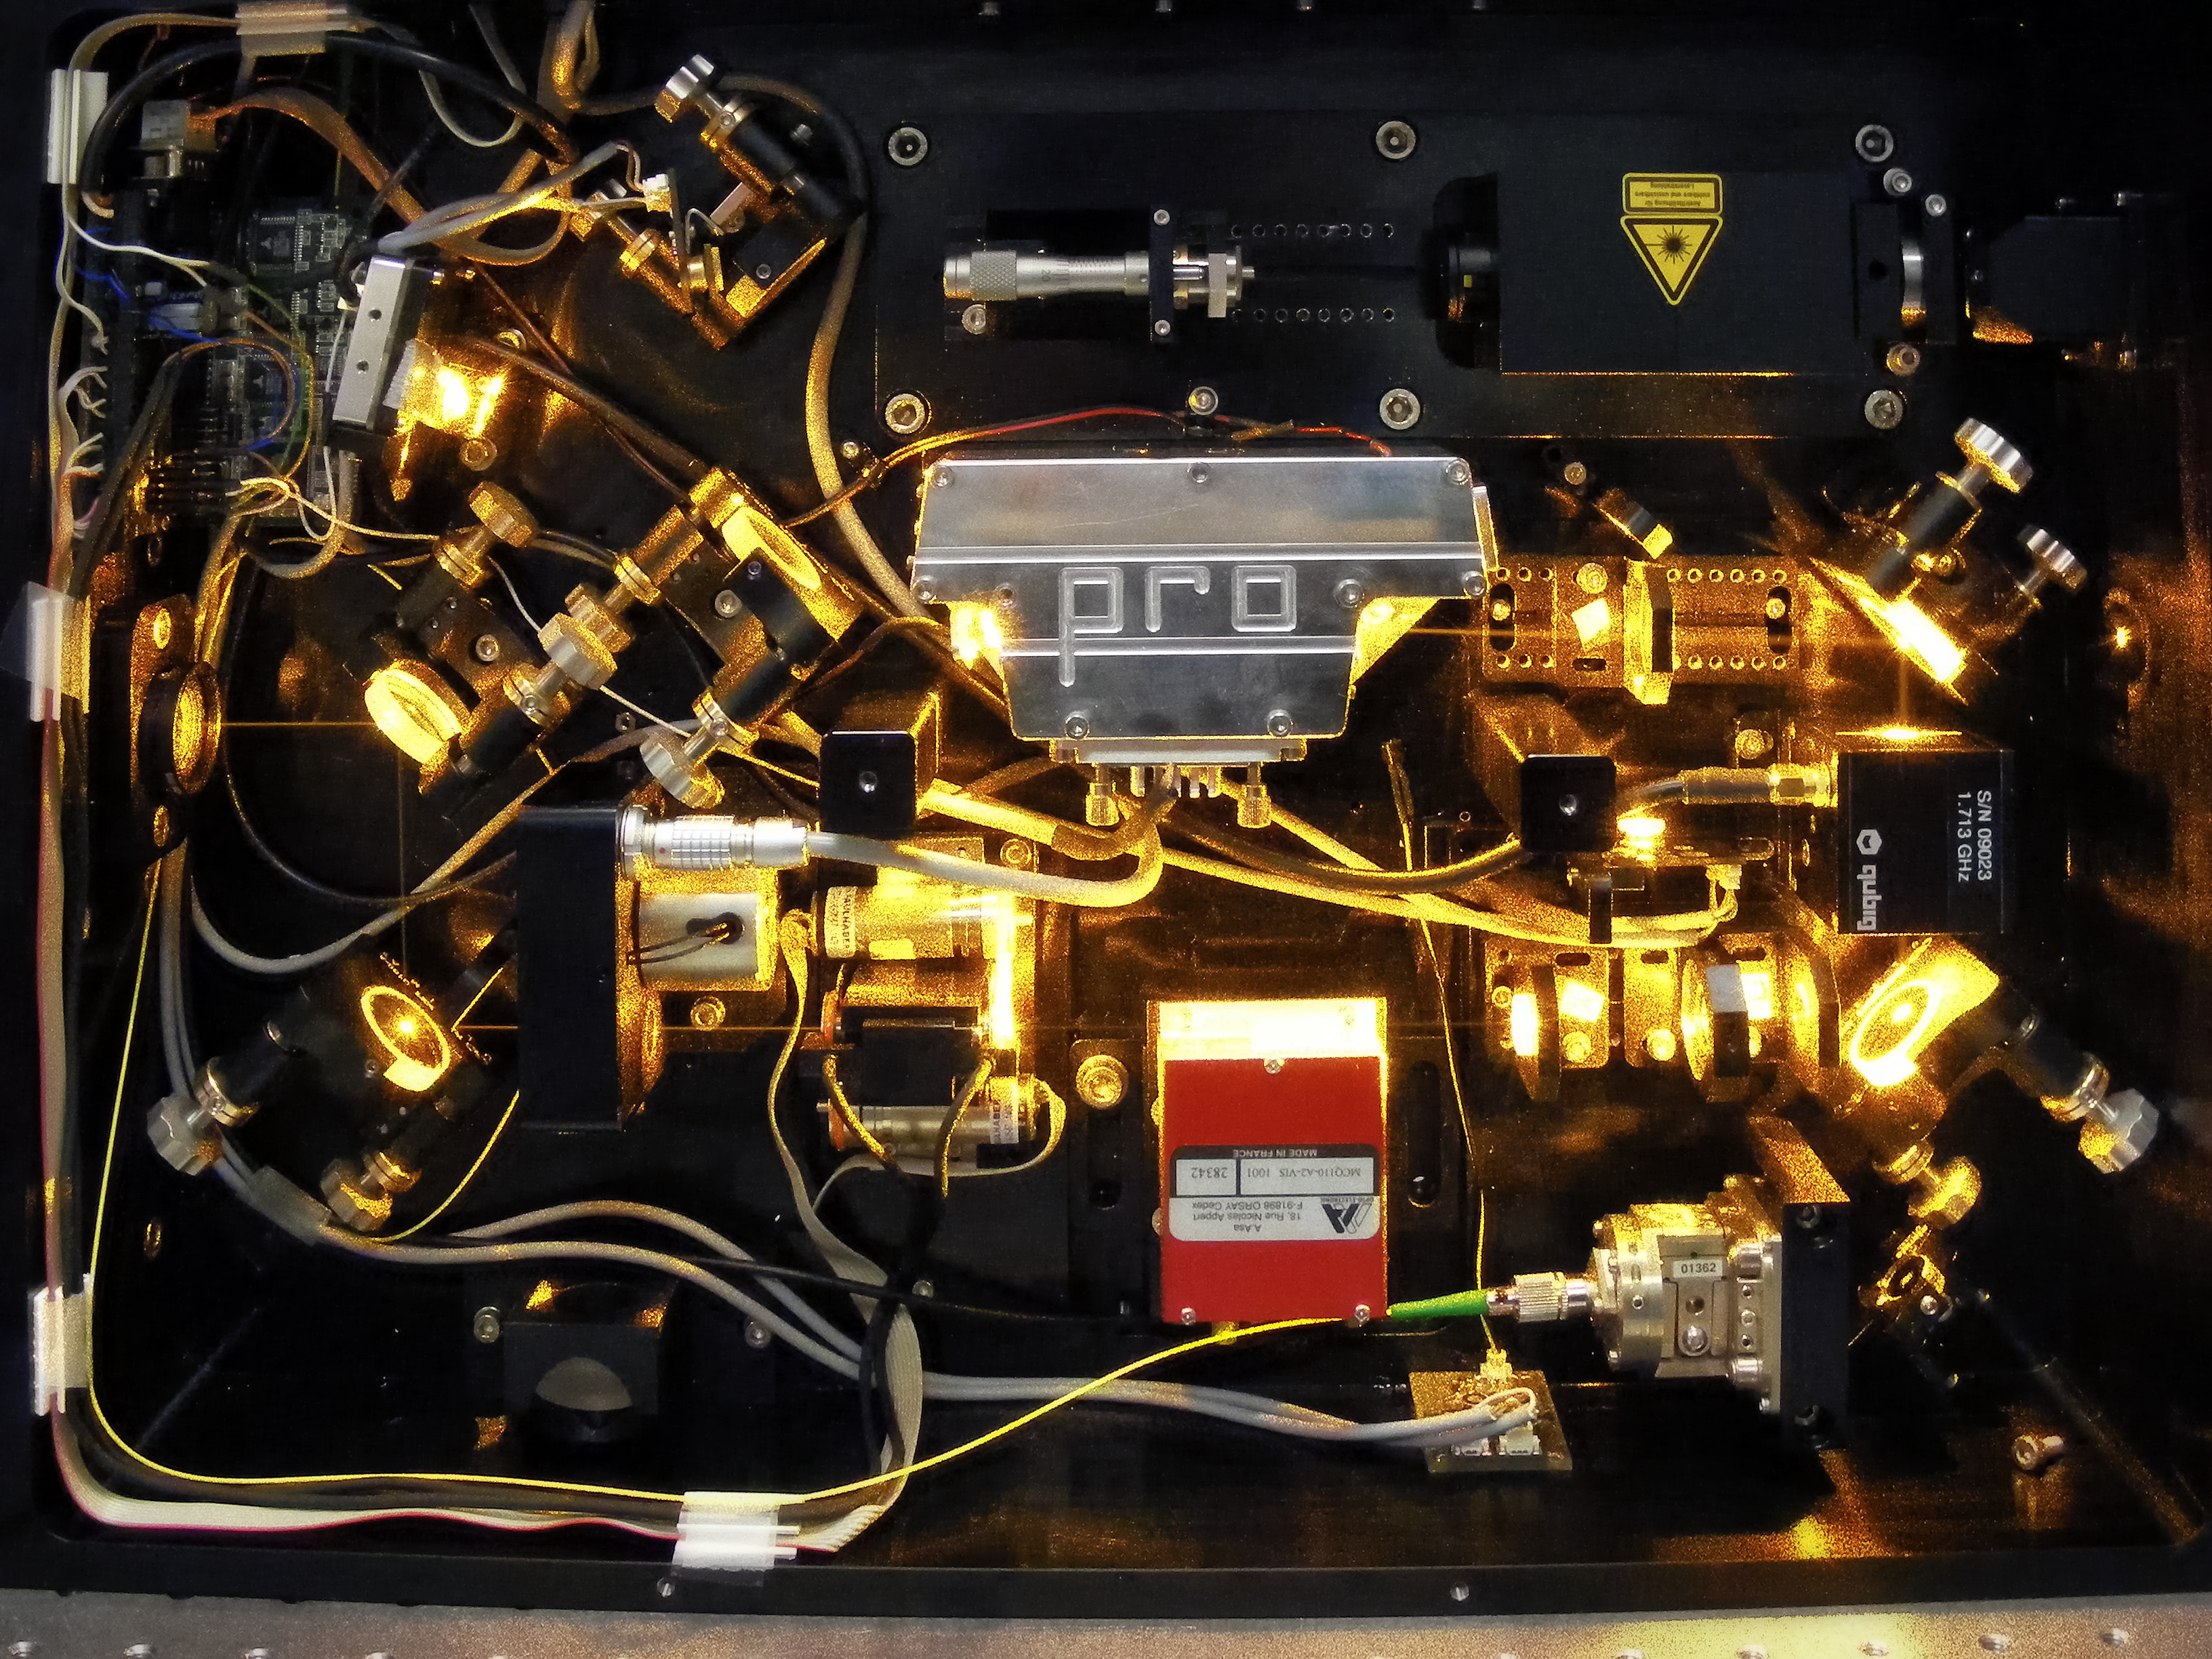

Raman fibre laser

ESO’s Raman fibre laser feeding the frequency-doubling Second Harmonic Generation unit,, which produces a 20W laser at 589 nm. The light is used to create an artificial laser guide star by exciting sodium atoms in the Earth’s atmosphere at 90 km altitude. ESO has signed an agreement to license its cutting-edge laser technology to two commercial partners, Toptica Photonics and MPB Communications. This marks the first time that ESO has transferred patented technology and know-how to the private sector, offering significant opportunities both for business and for ESO.

Credit: ESO